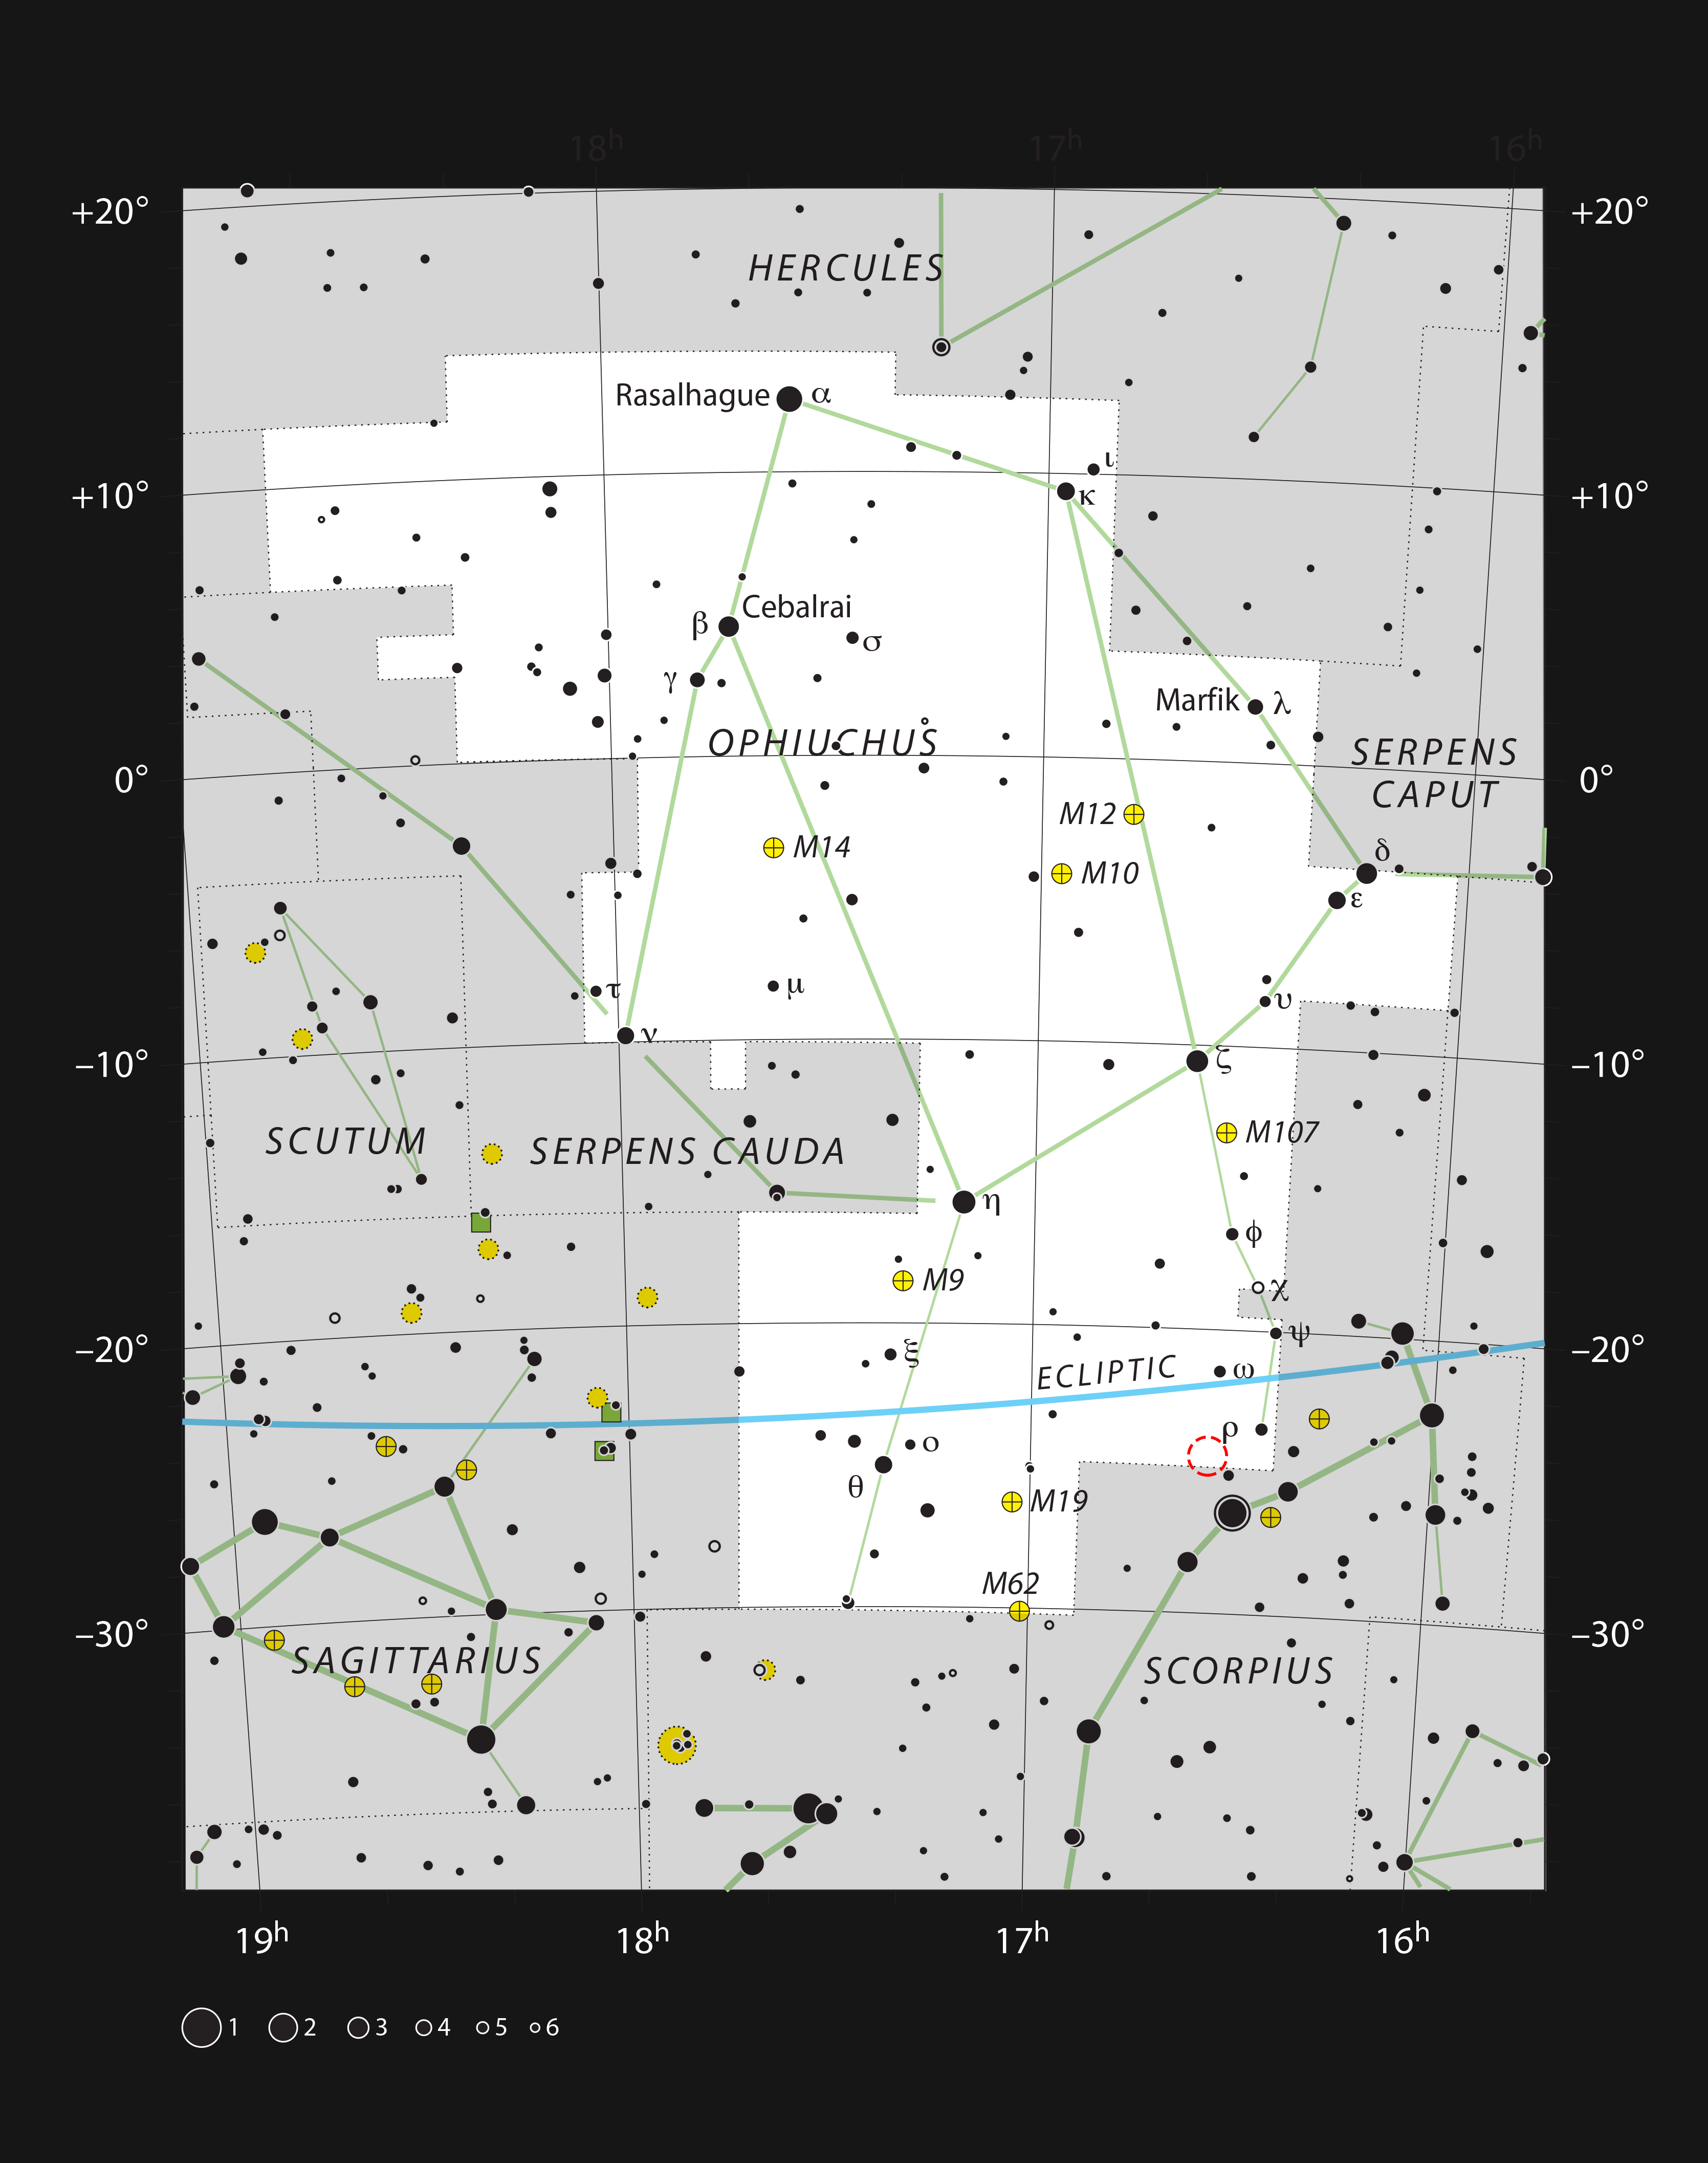

IRAS 16293-2422 in the constellation of Ophiuchus

This chart shows the location of the Rho Ophiuchi star formation region in the constellation of Ophiuchus (The Serpent Bearer). The star Rho Ophiuchi, which gives the region its name, is marked with the Greek letter rho (ρ). The position of IRAS 16293-2422, a young binary star with similar mass to the Sun, is marked in red.

Credit: ESO, IAU and Sky & Telescope